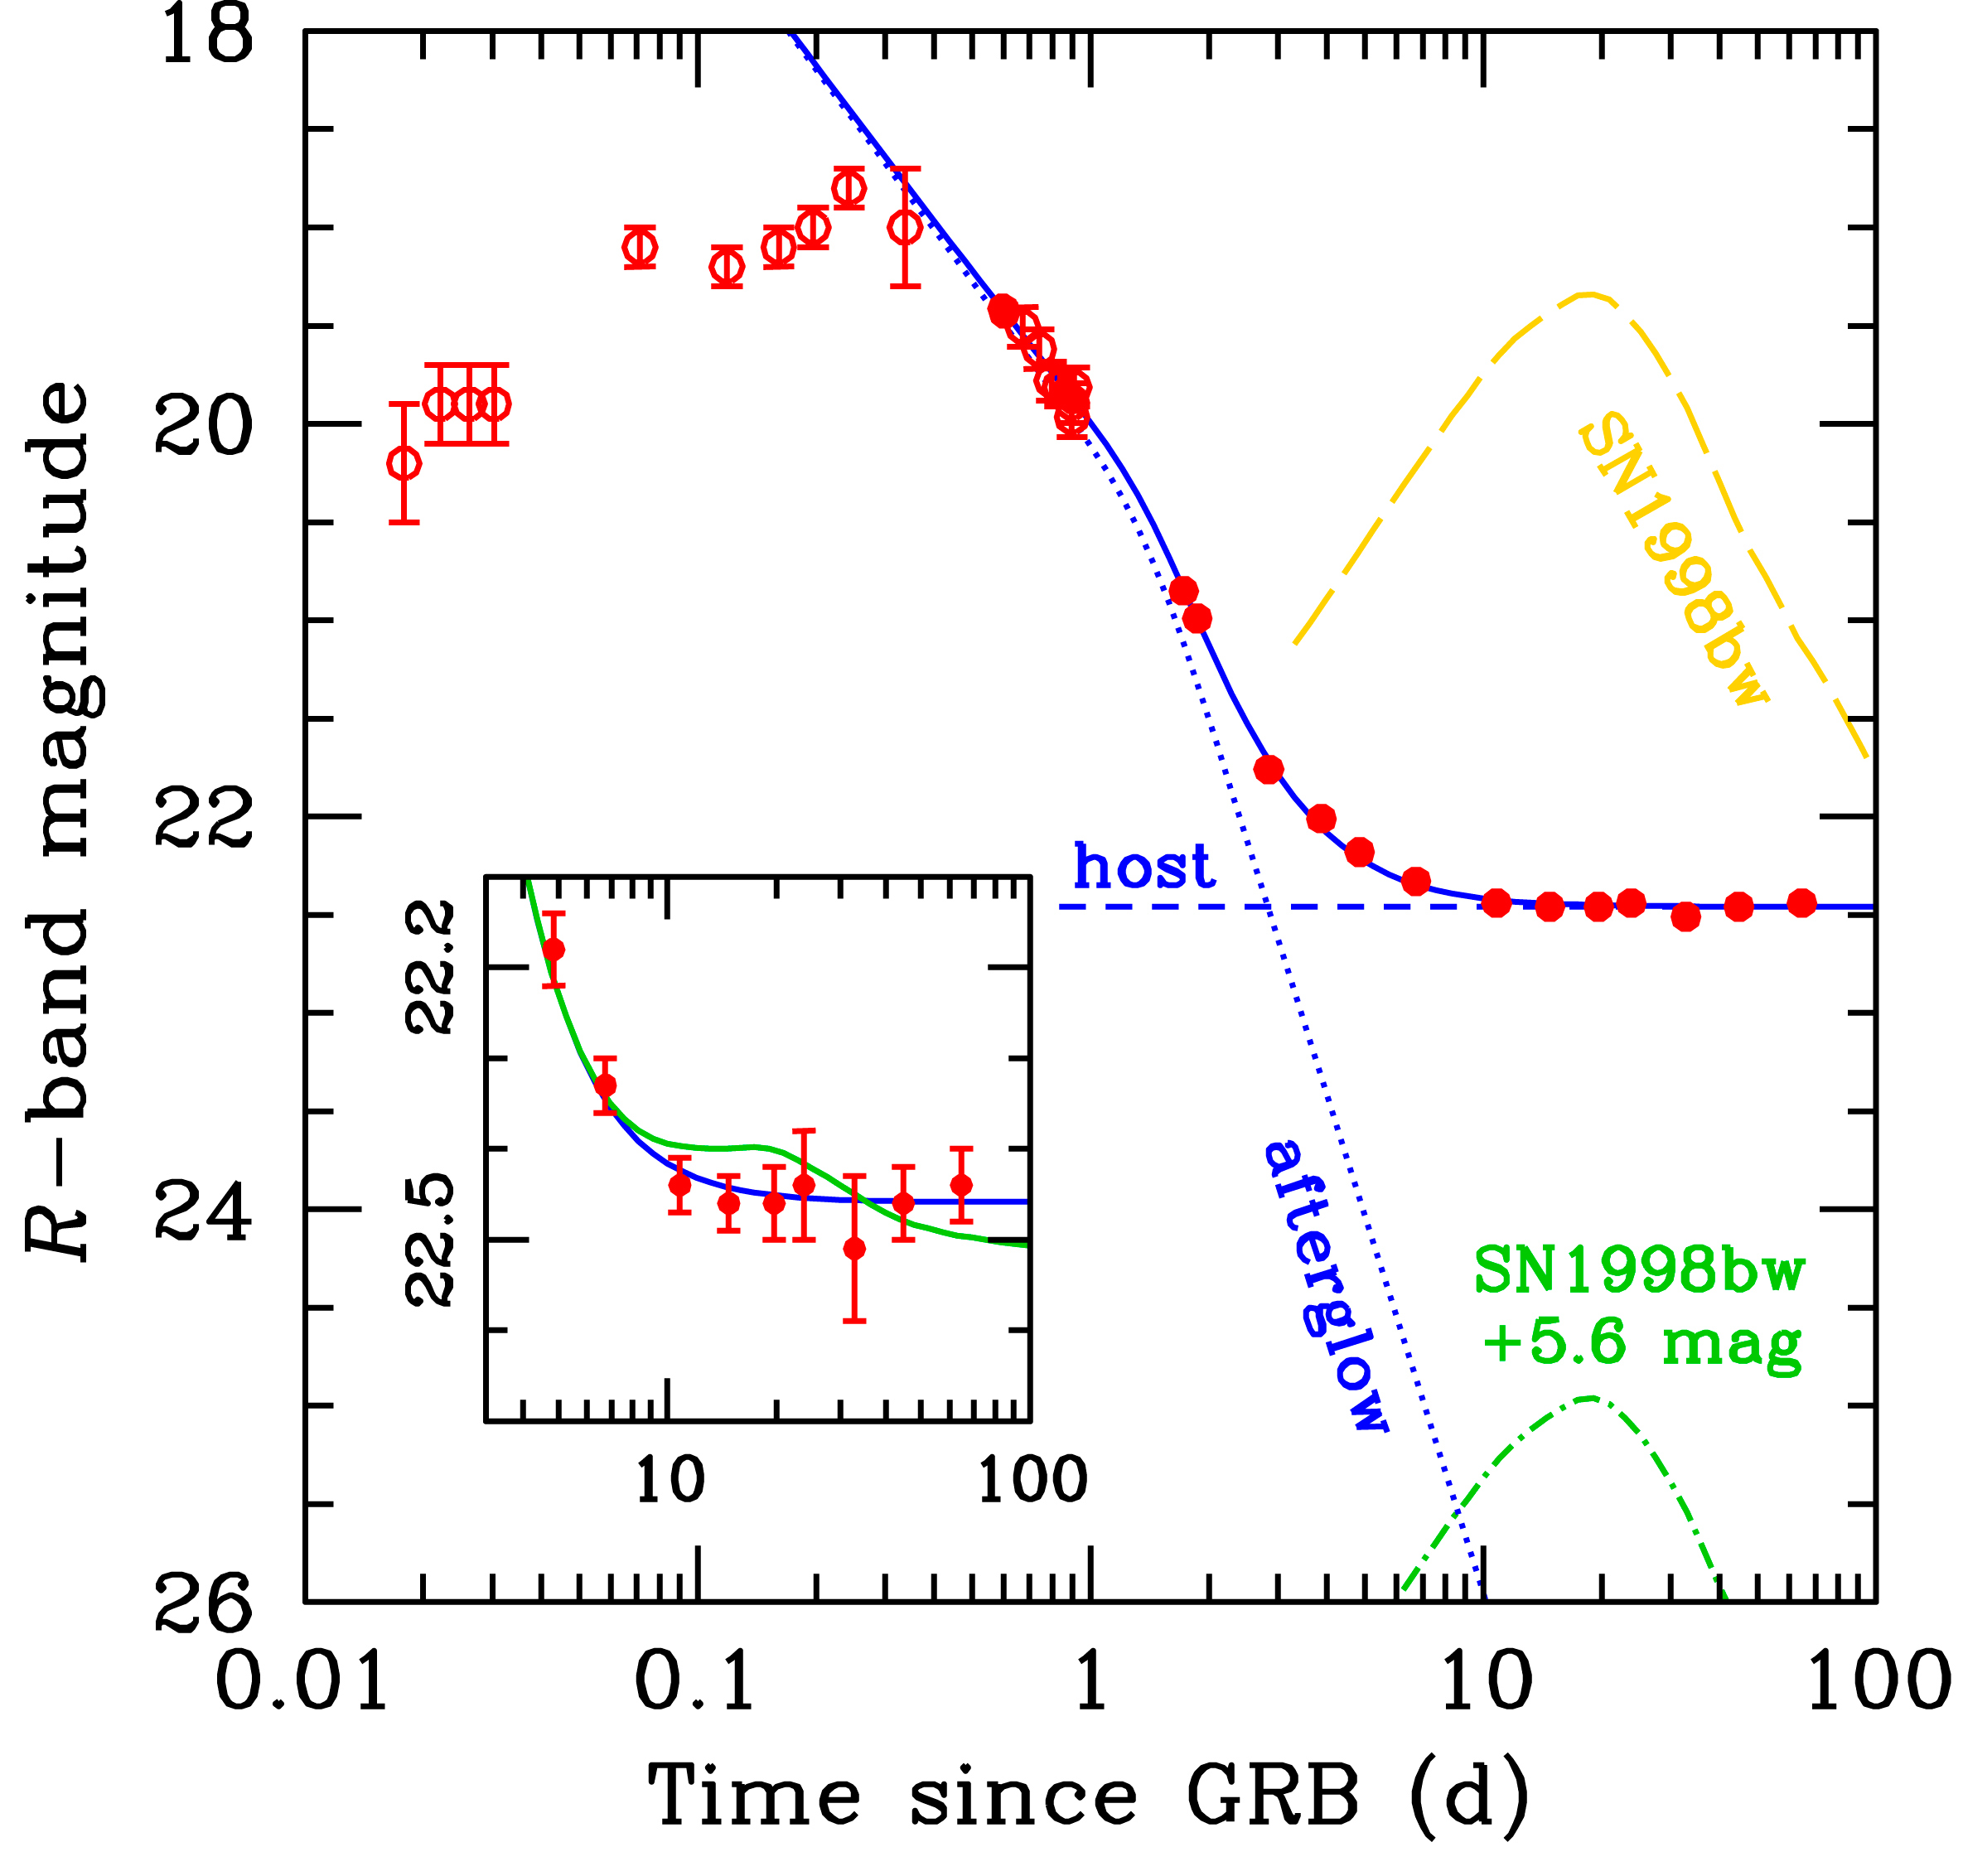

Light-curve of GRB 060614

Light curve of the optical emission from GRB 060614. The circles represent the observed data. At the expected time (10-20 days after the GRB), there is no sign of rebrightening due to a supernova. The light curve after ~0.3 day (blue solid line) has been decomposed in the sum of two components: the afterglow (blue dotted line) and the host galaxy (blue short-dashed lines). There is no need for a supernova component: the green dot-dashed line is the brightest supernova allowed by our data. This is very faint, and for comparison the yellow long-dashed line shows the light curves of SN 1998bw, the proto-typical SN associated with a GRB. The inset displays a zoom around the maximum of the putative SN, with the green solid line showing the contribution from the brightest supernova allowed by our data.

This is very faint, and for comparison the yellow long-dashed line shows the light curves of SN 1998bw, the proto-typical SN associated with a GRB. The inset displays a zoom around the maximum of the putative SN, with the green solid line showing the contribution from the brightest supernova allowed by our data. Right: Light curve of the optical emission from GRB 060505. This gamma-ray burst was monitored with the Danish 1.5 m telescope, the Very Large Telescope and the Keck telescope over a period of 12 weeks, allowing te astronomers to detect the afterglow on the first night after the burst and thereafter obtain very strict upper limits on associated supernova emission. Thus neither GRB 060505 nor GRB 060614 were associated with significant supernova emission down to very faint limits hundreds of times less luminous than the archetypal SN 1998bw.

Credit: ESO